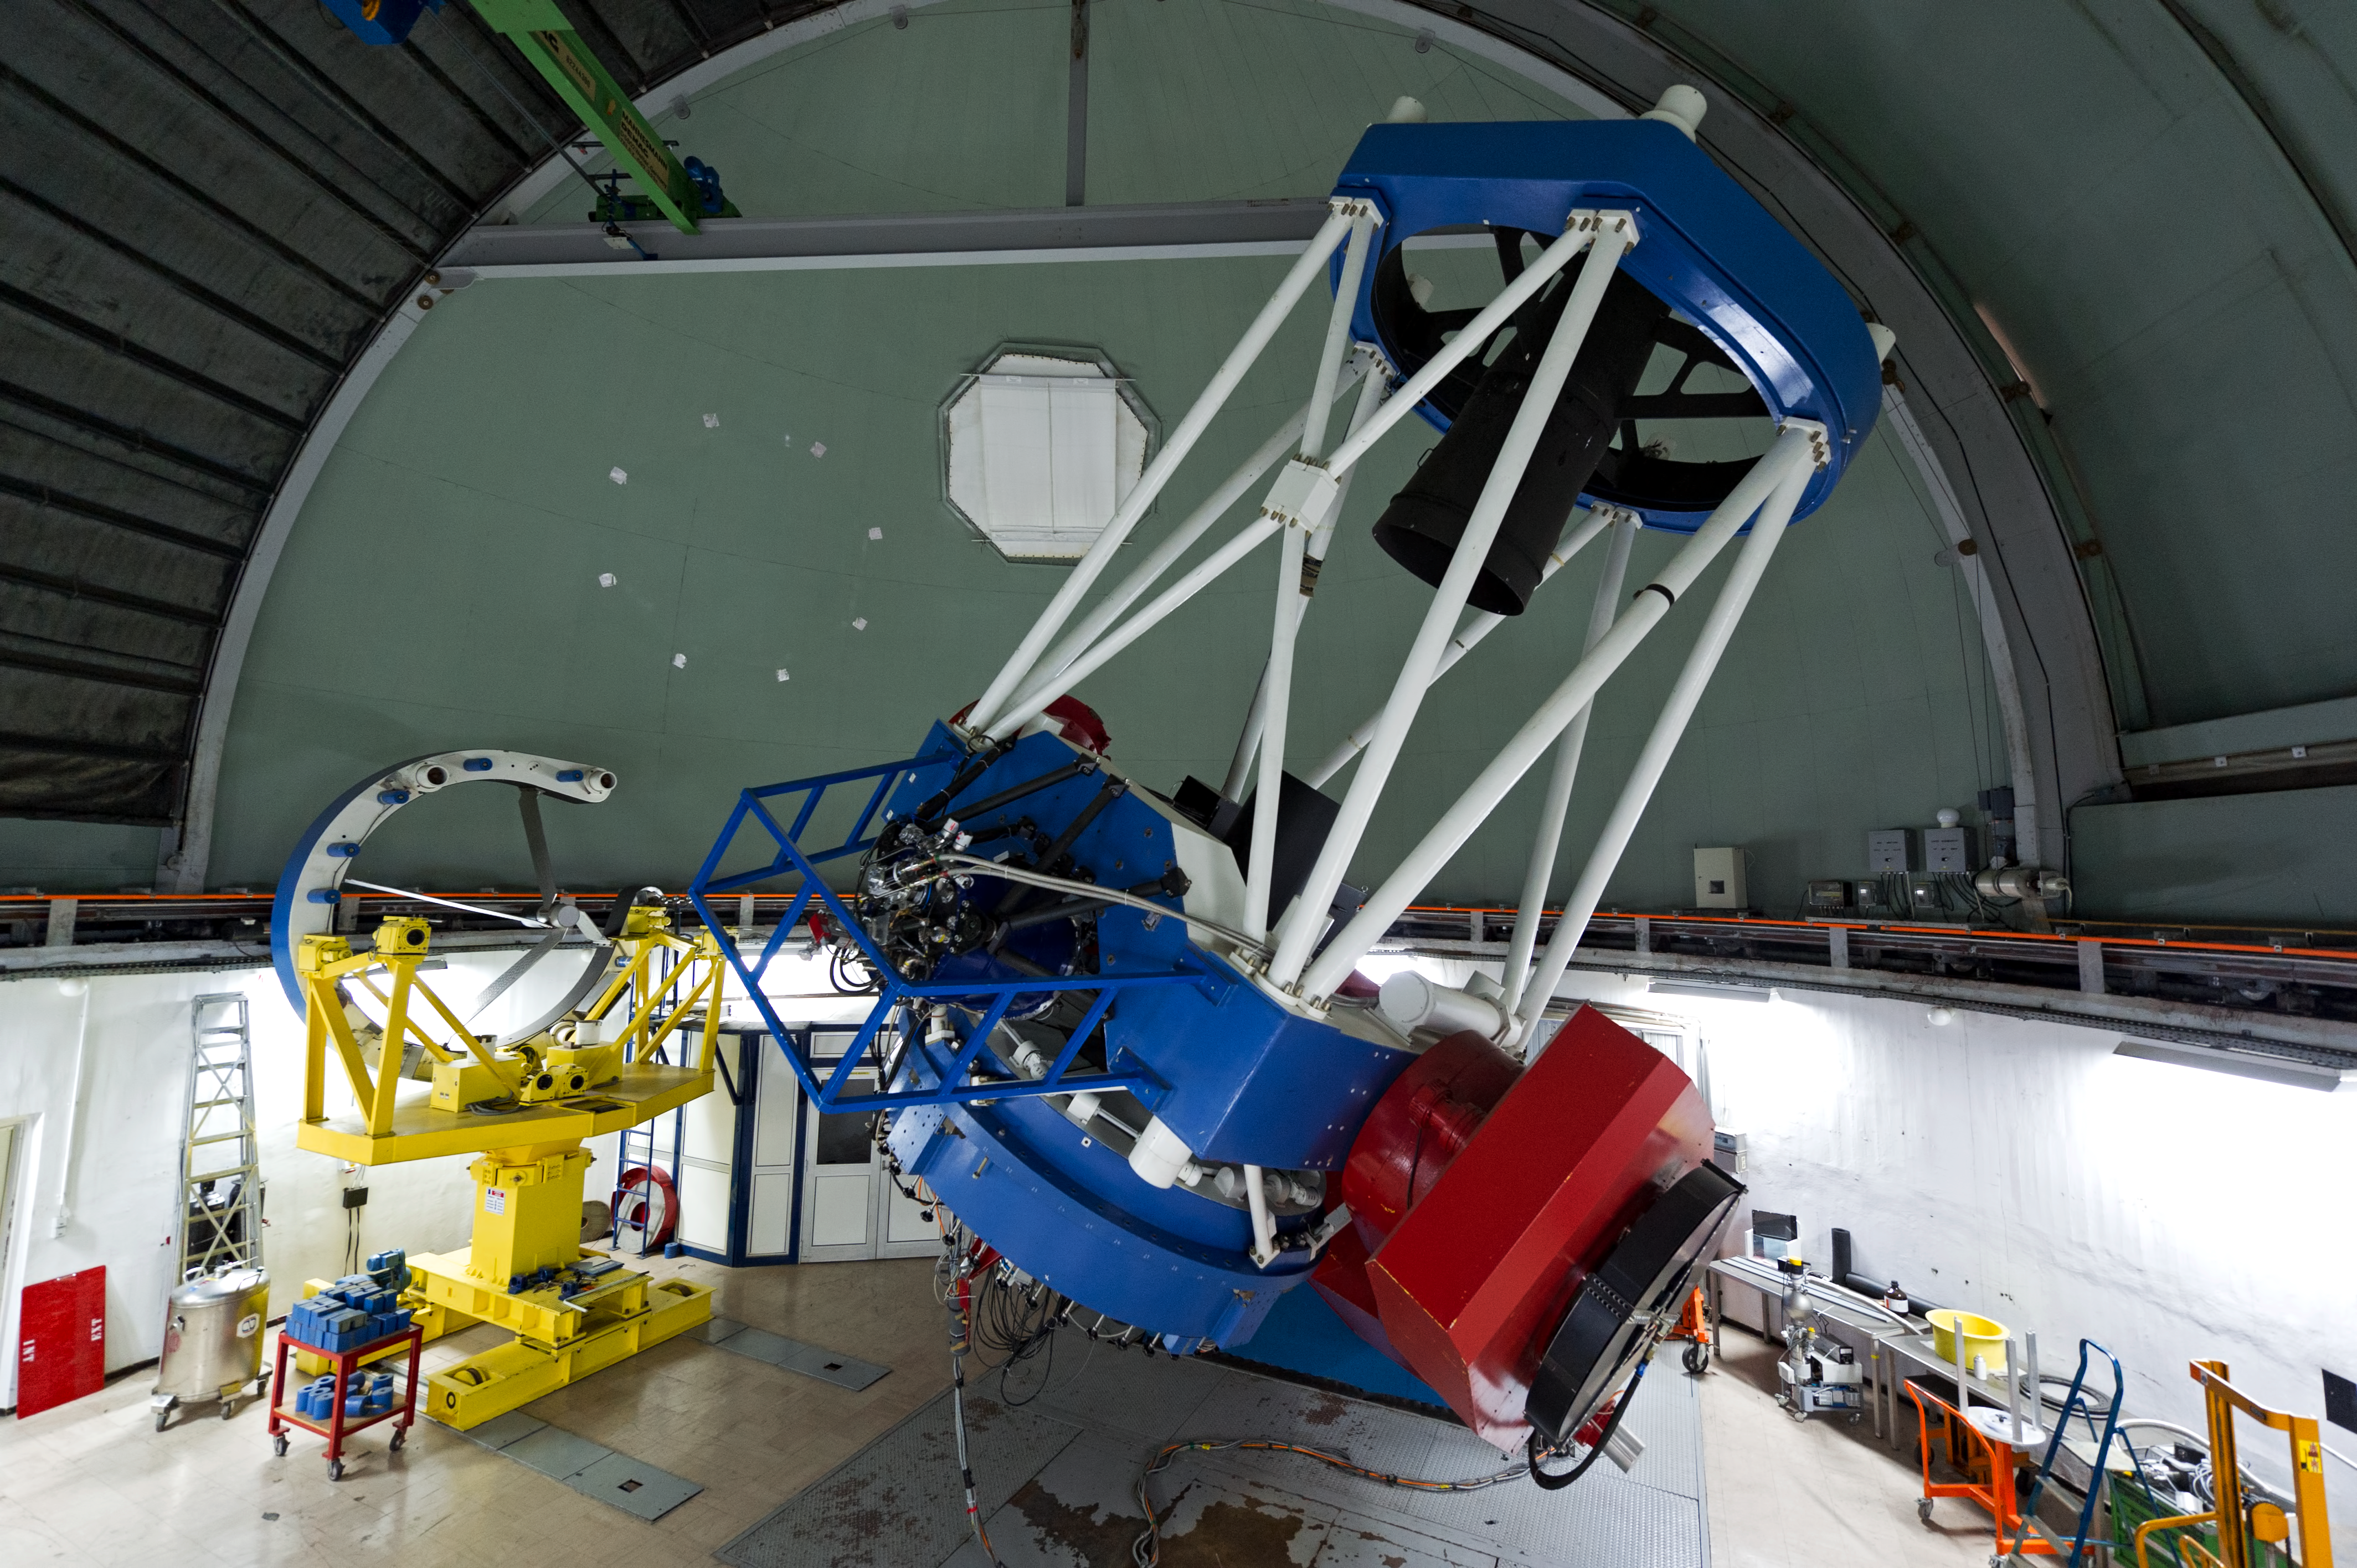

MPG/ESO 2.2-metre telescope

The MPG/ESO 2.2-metre telescope at La Silla has been in operation since early 1984 and is on indefinite loan to ESO from the Max Planck Gesellschaft.

Credit: ESO/José Francisco Salgado (josefrancisco.org)